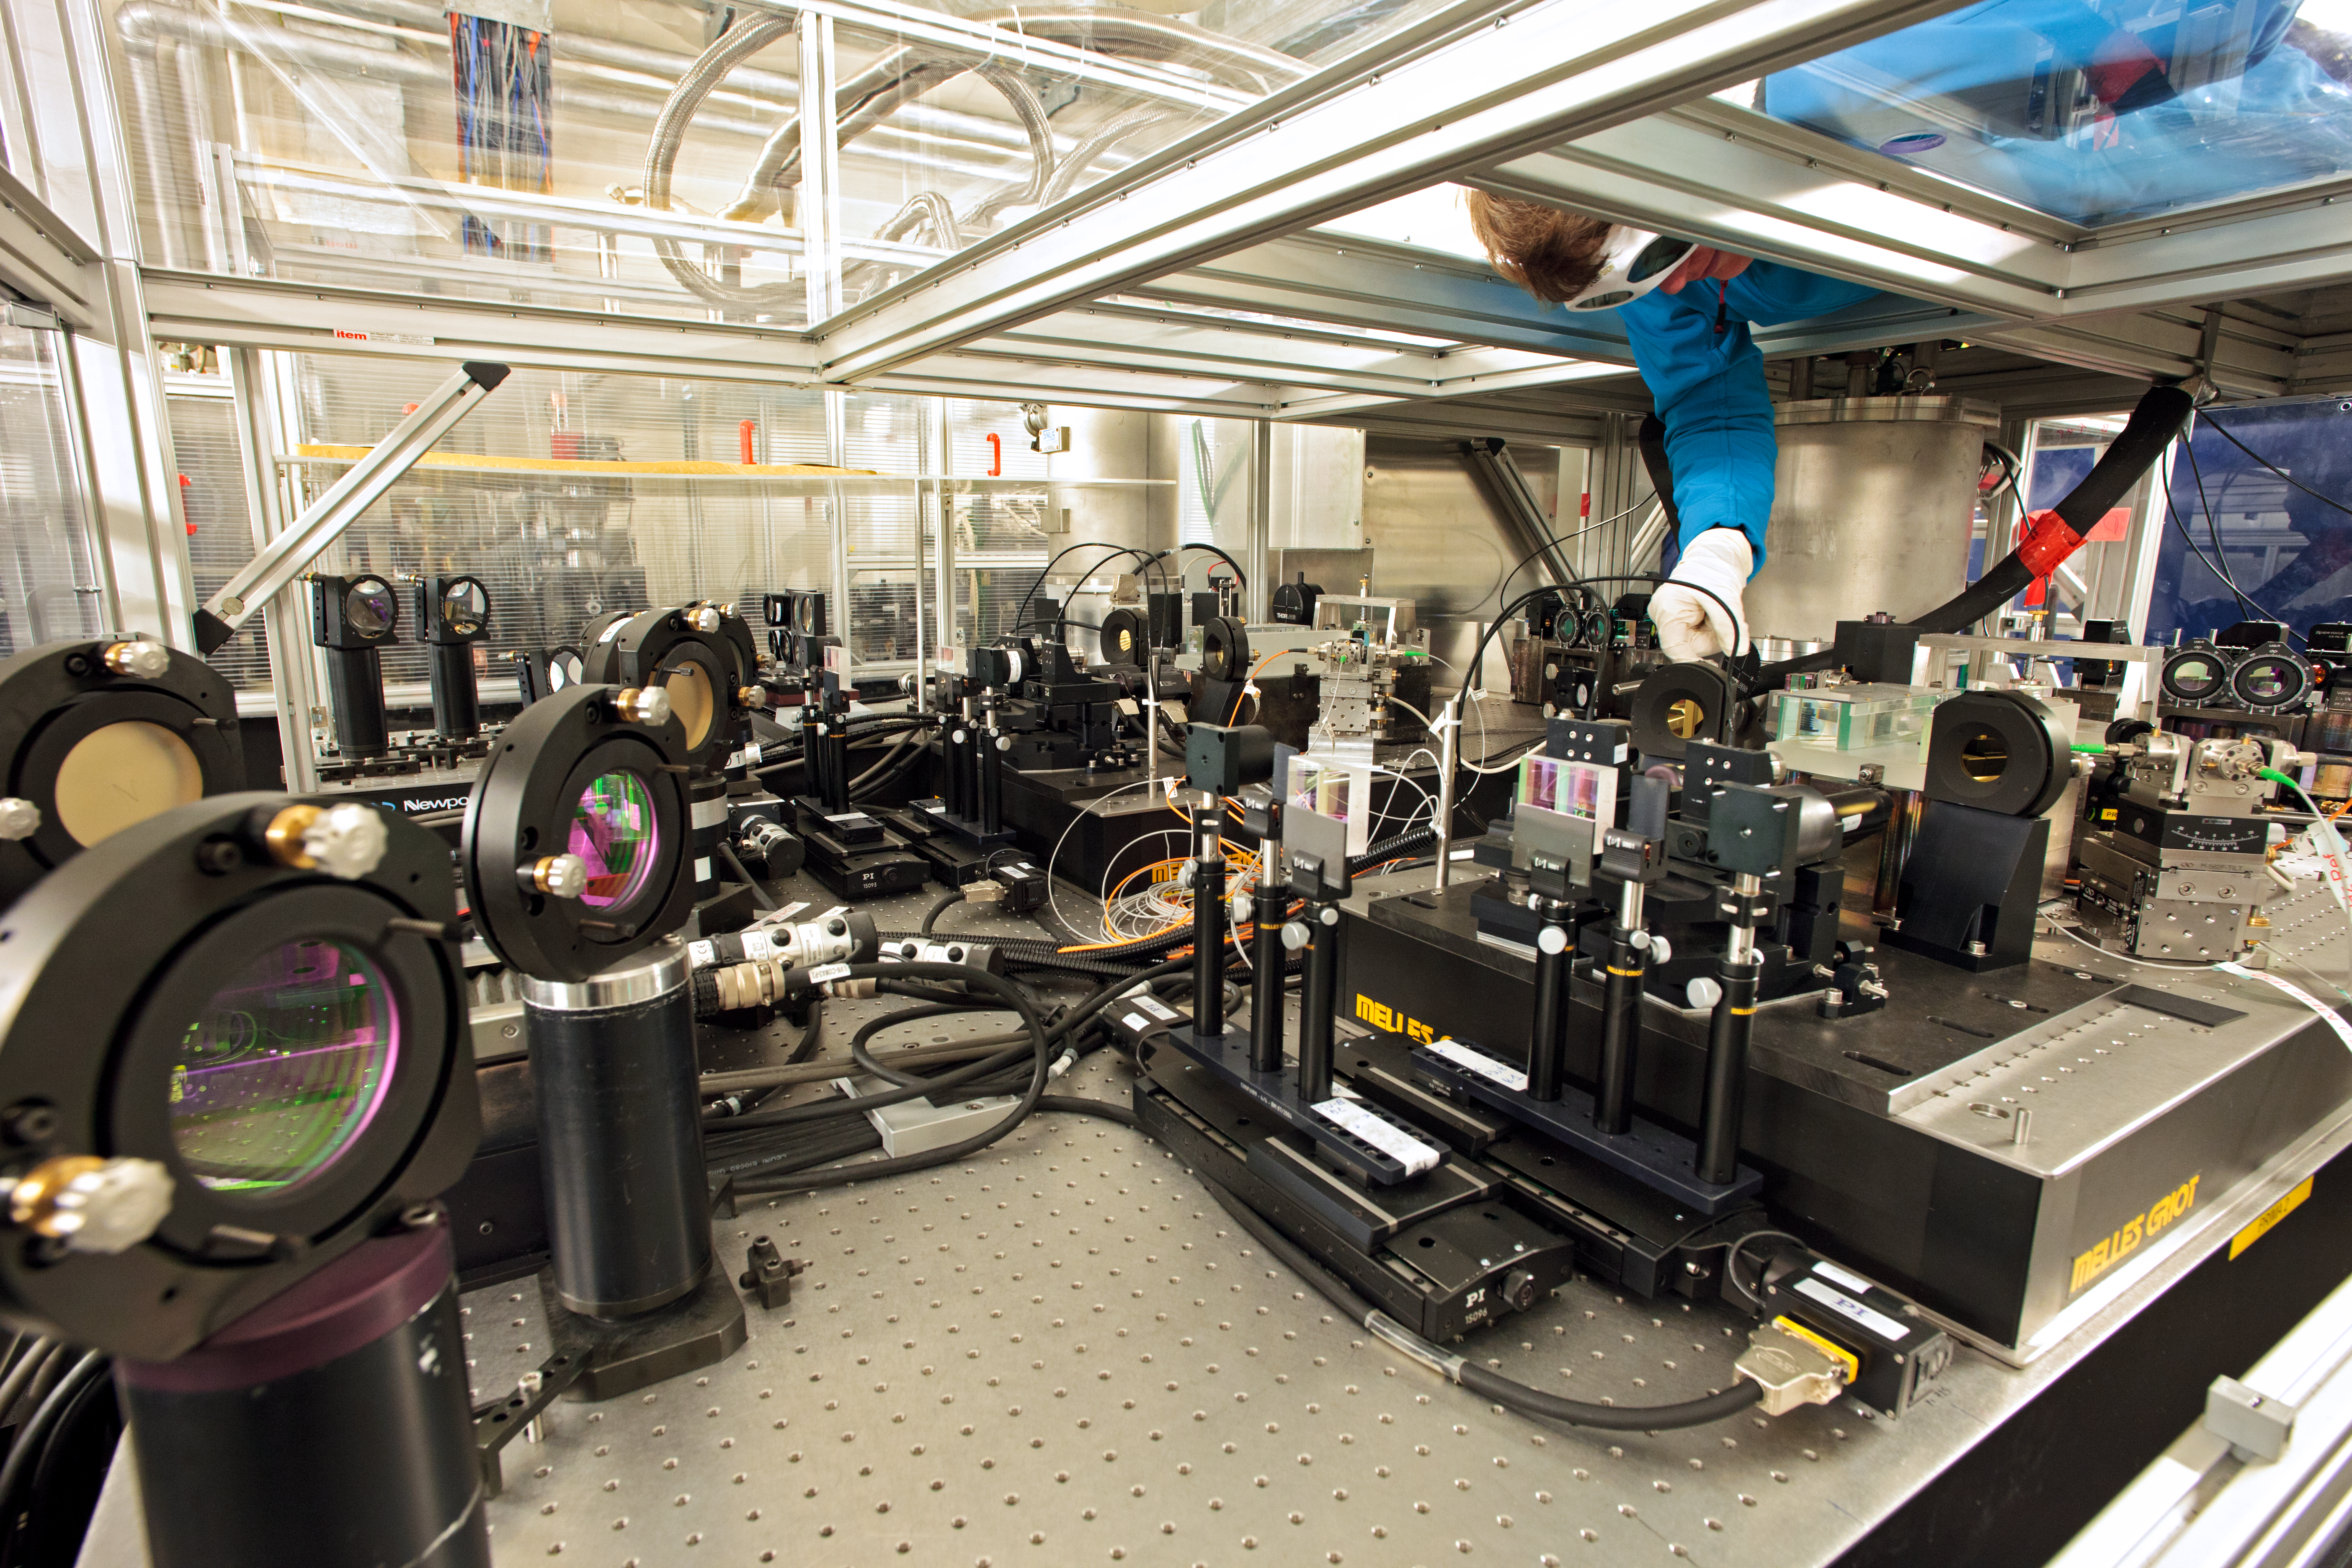

PRIMA, a VLTI instrument

Francoise Delplancke adjusting the PRIMA instrument, which is partially accessible from the top only.

Credit: ESO/H.H.Heyer